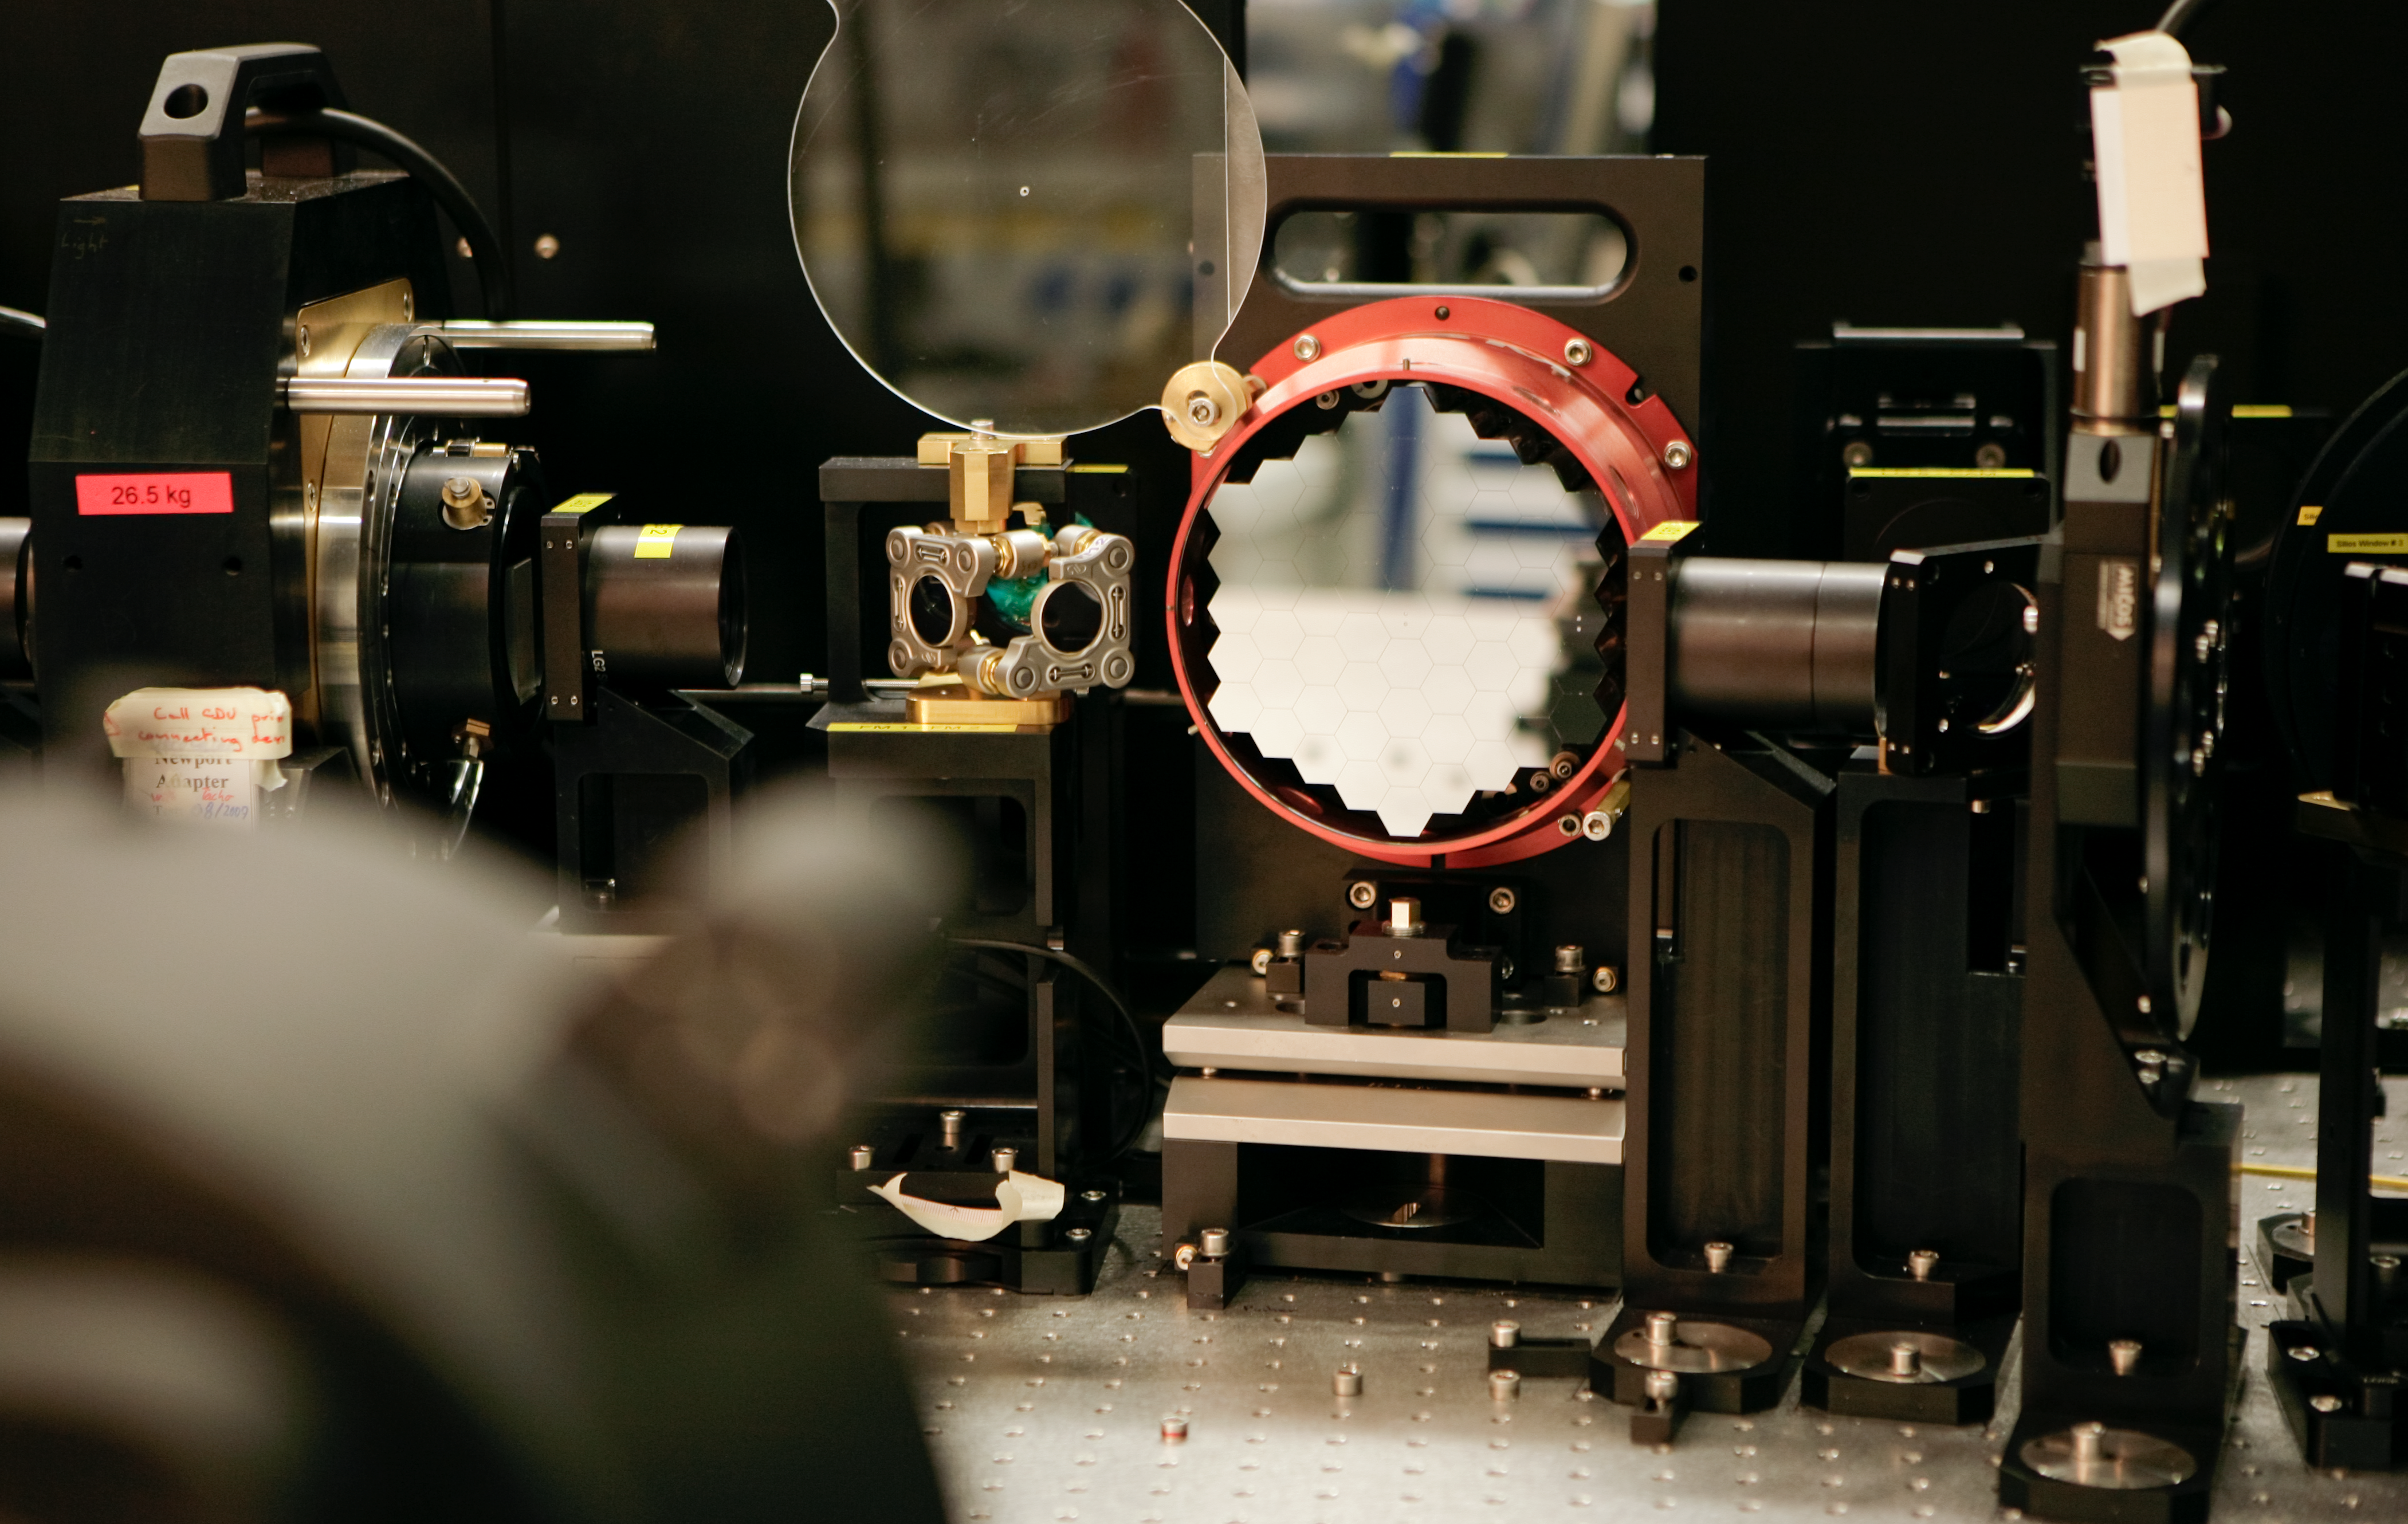

First light for the Active Phasing Experiment — a step towards the E-ELT

The 40-metre-class primary mirror of the European Extremely Large Telescope (E-ELT) will be composed of 984 individual segments, which must be aligned with incredible precision.

The position of the individual hexagonal mirrors needs to be controlled with nanometre precision (1 nanometre is 1 millionth of a mm). This can only be achieved with the help of new technologies and a prototype component for this high-tech alignment of segmented mirrors is seen in this image.

The so-called Active Phasing Experiment achieved its First Light during the night of 6 December 2008 on the visitor focus of Melipal, one of the 8.2 m Unit Telescopes of ESO’s Very Large Telescope at Paranal. Made in collaboration with several European partners, the current active segmented mirror is composed of 61 hexagonal segments.

You can move around the experiment in this Quicktime VTR animation.

Credit: ESO/H.H.Heyer